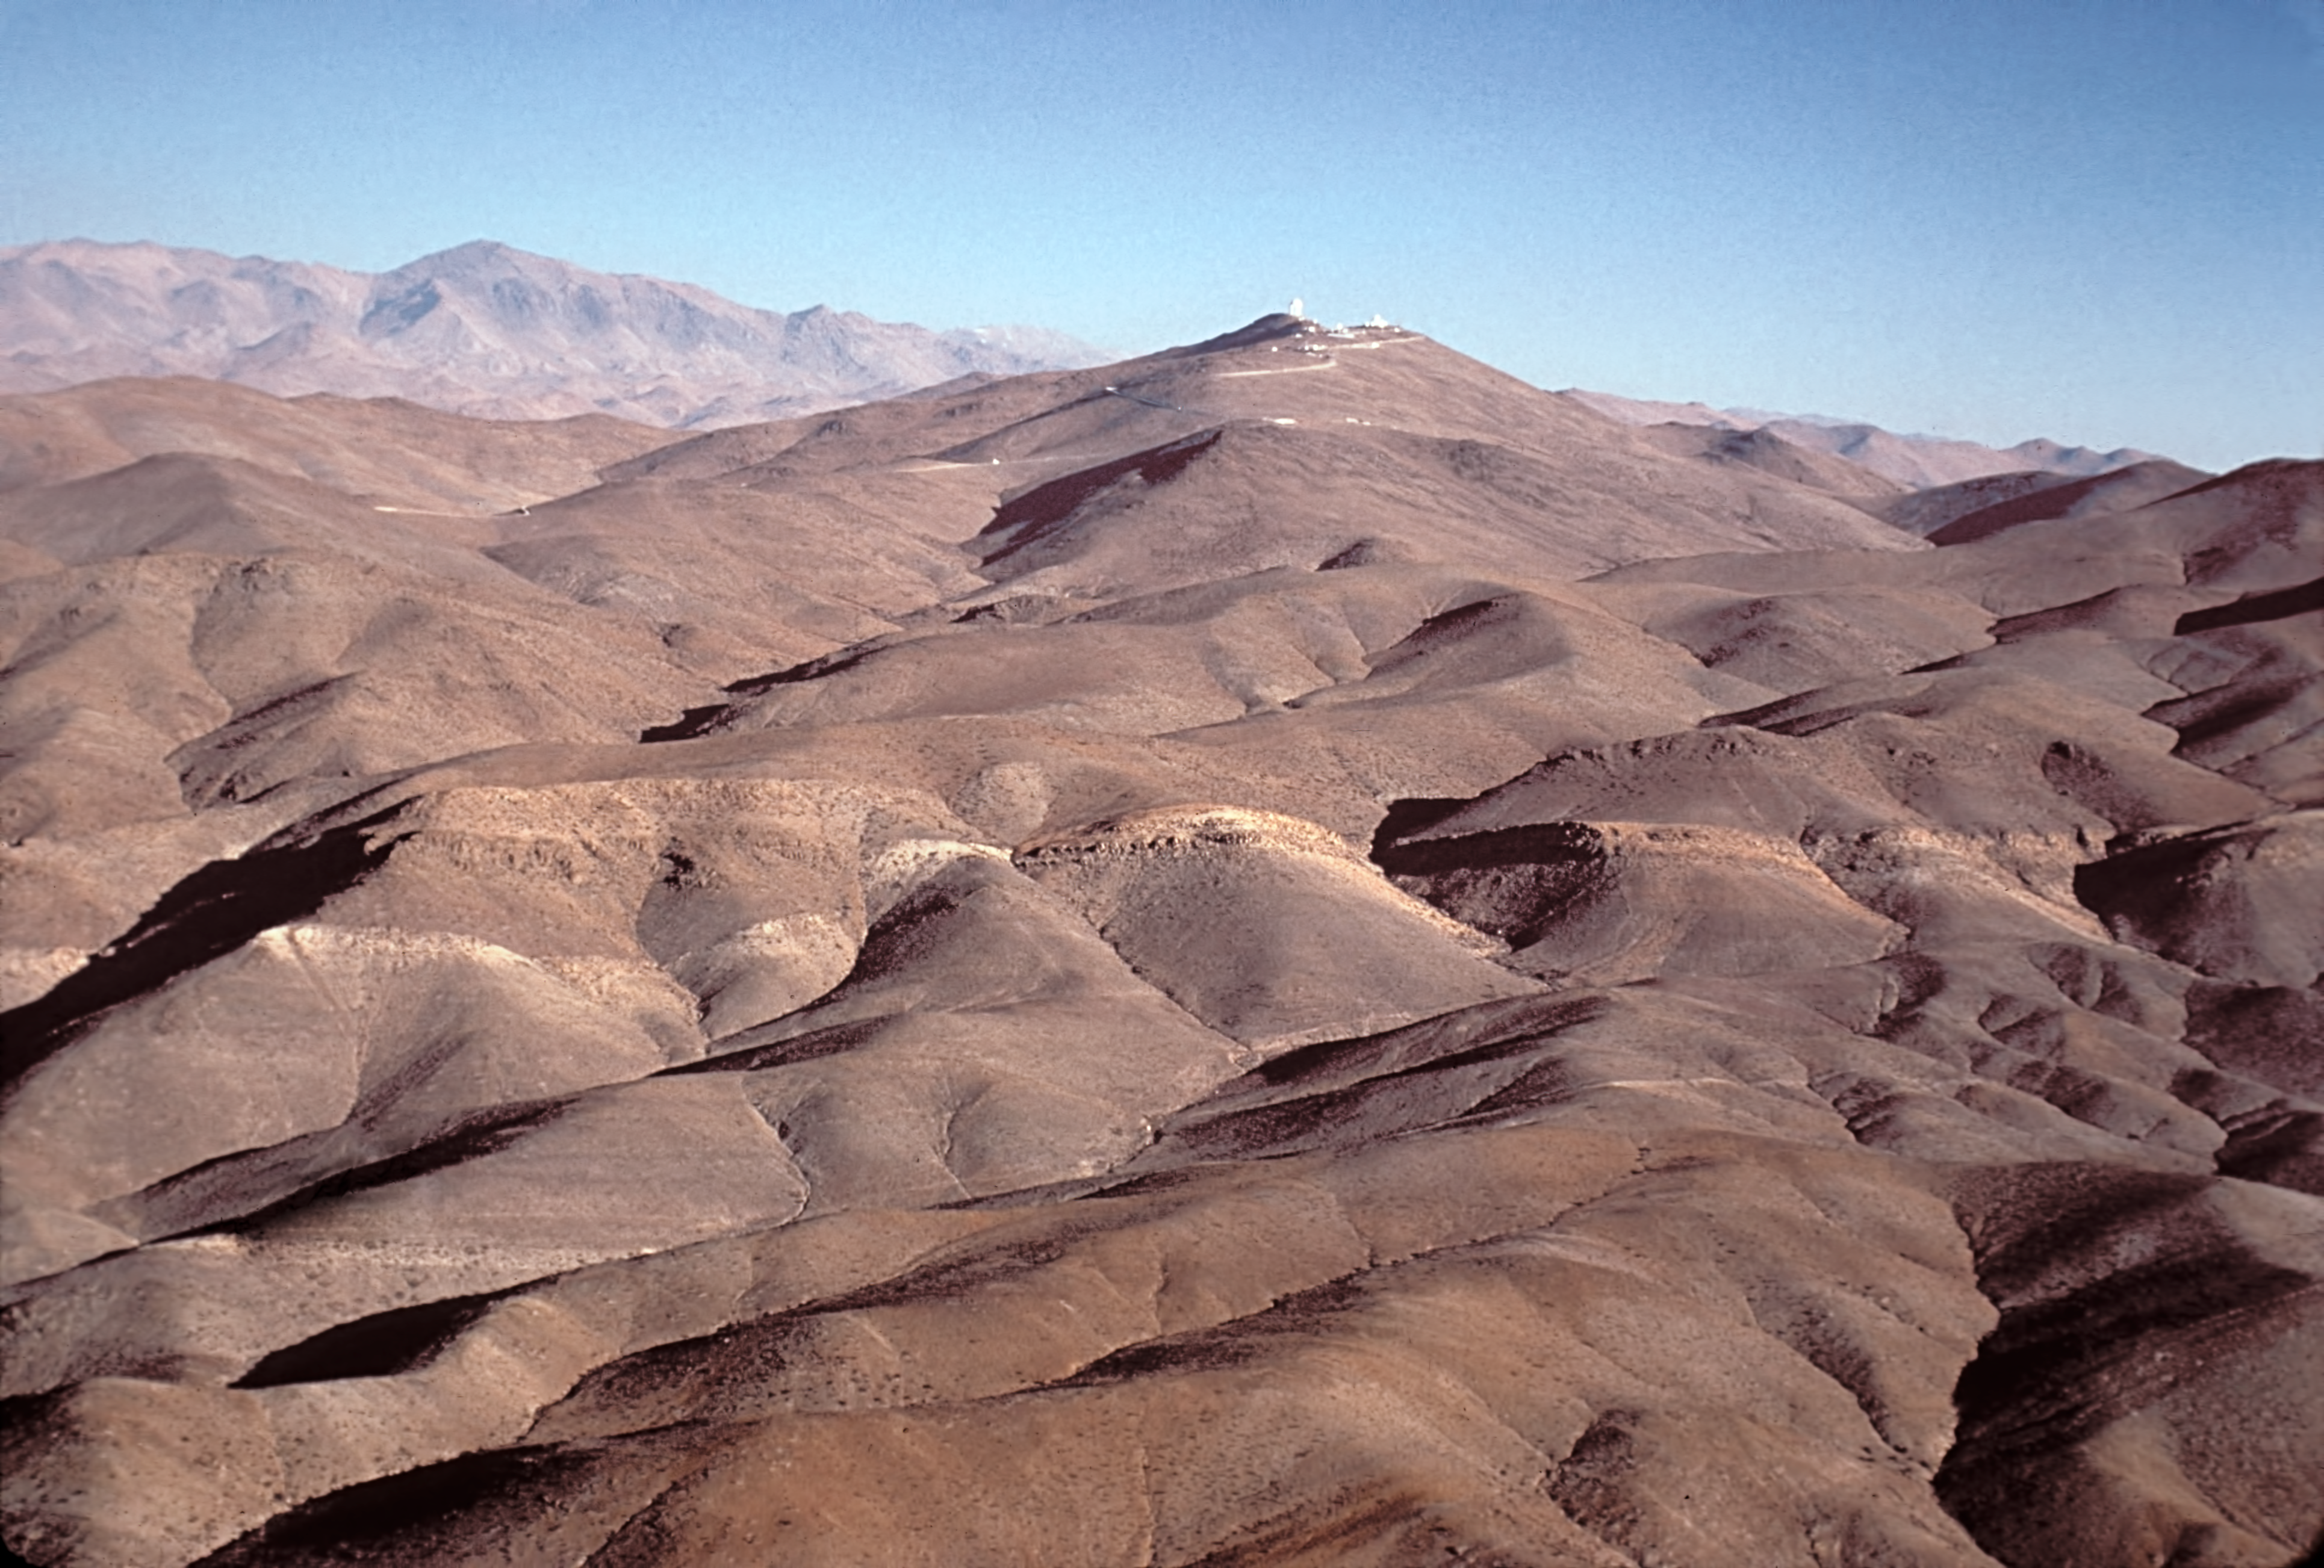

Aerial view of La Silla, seen from the North

Aerial view of La Silla, seen from the North.

Credit: ESO/J.Launois/Black Star